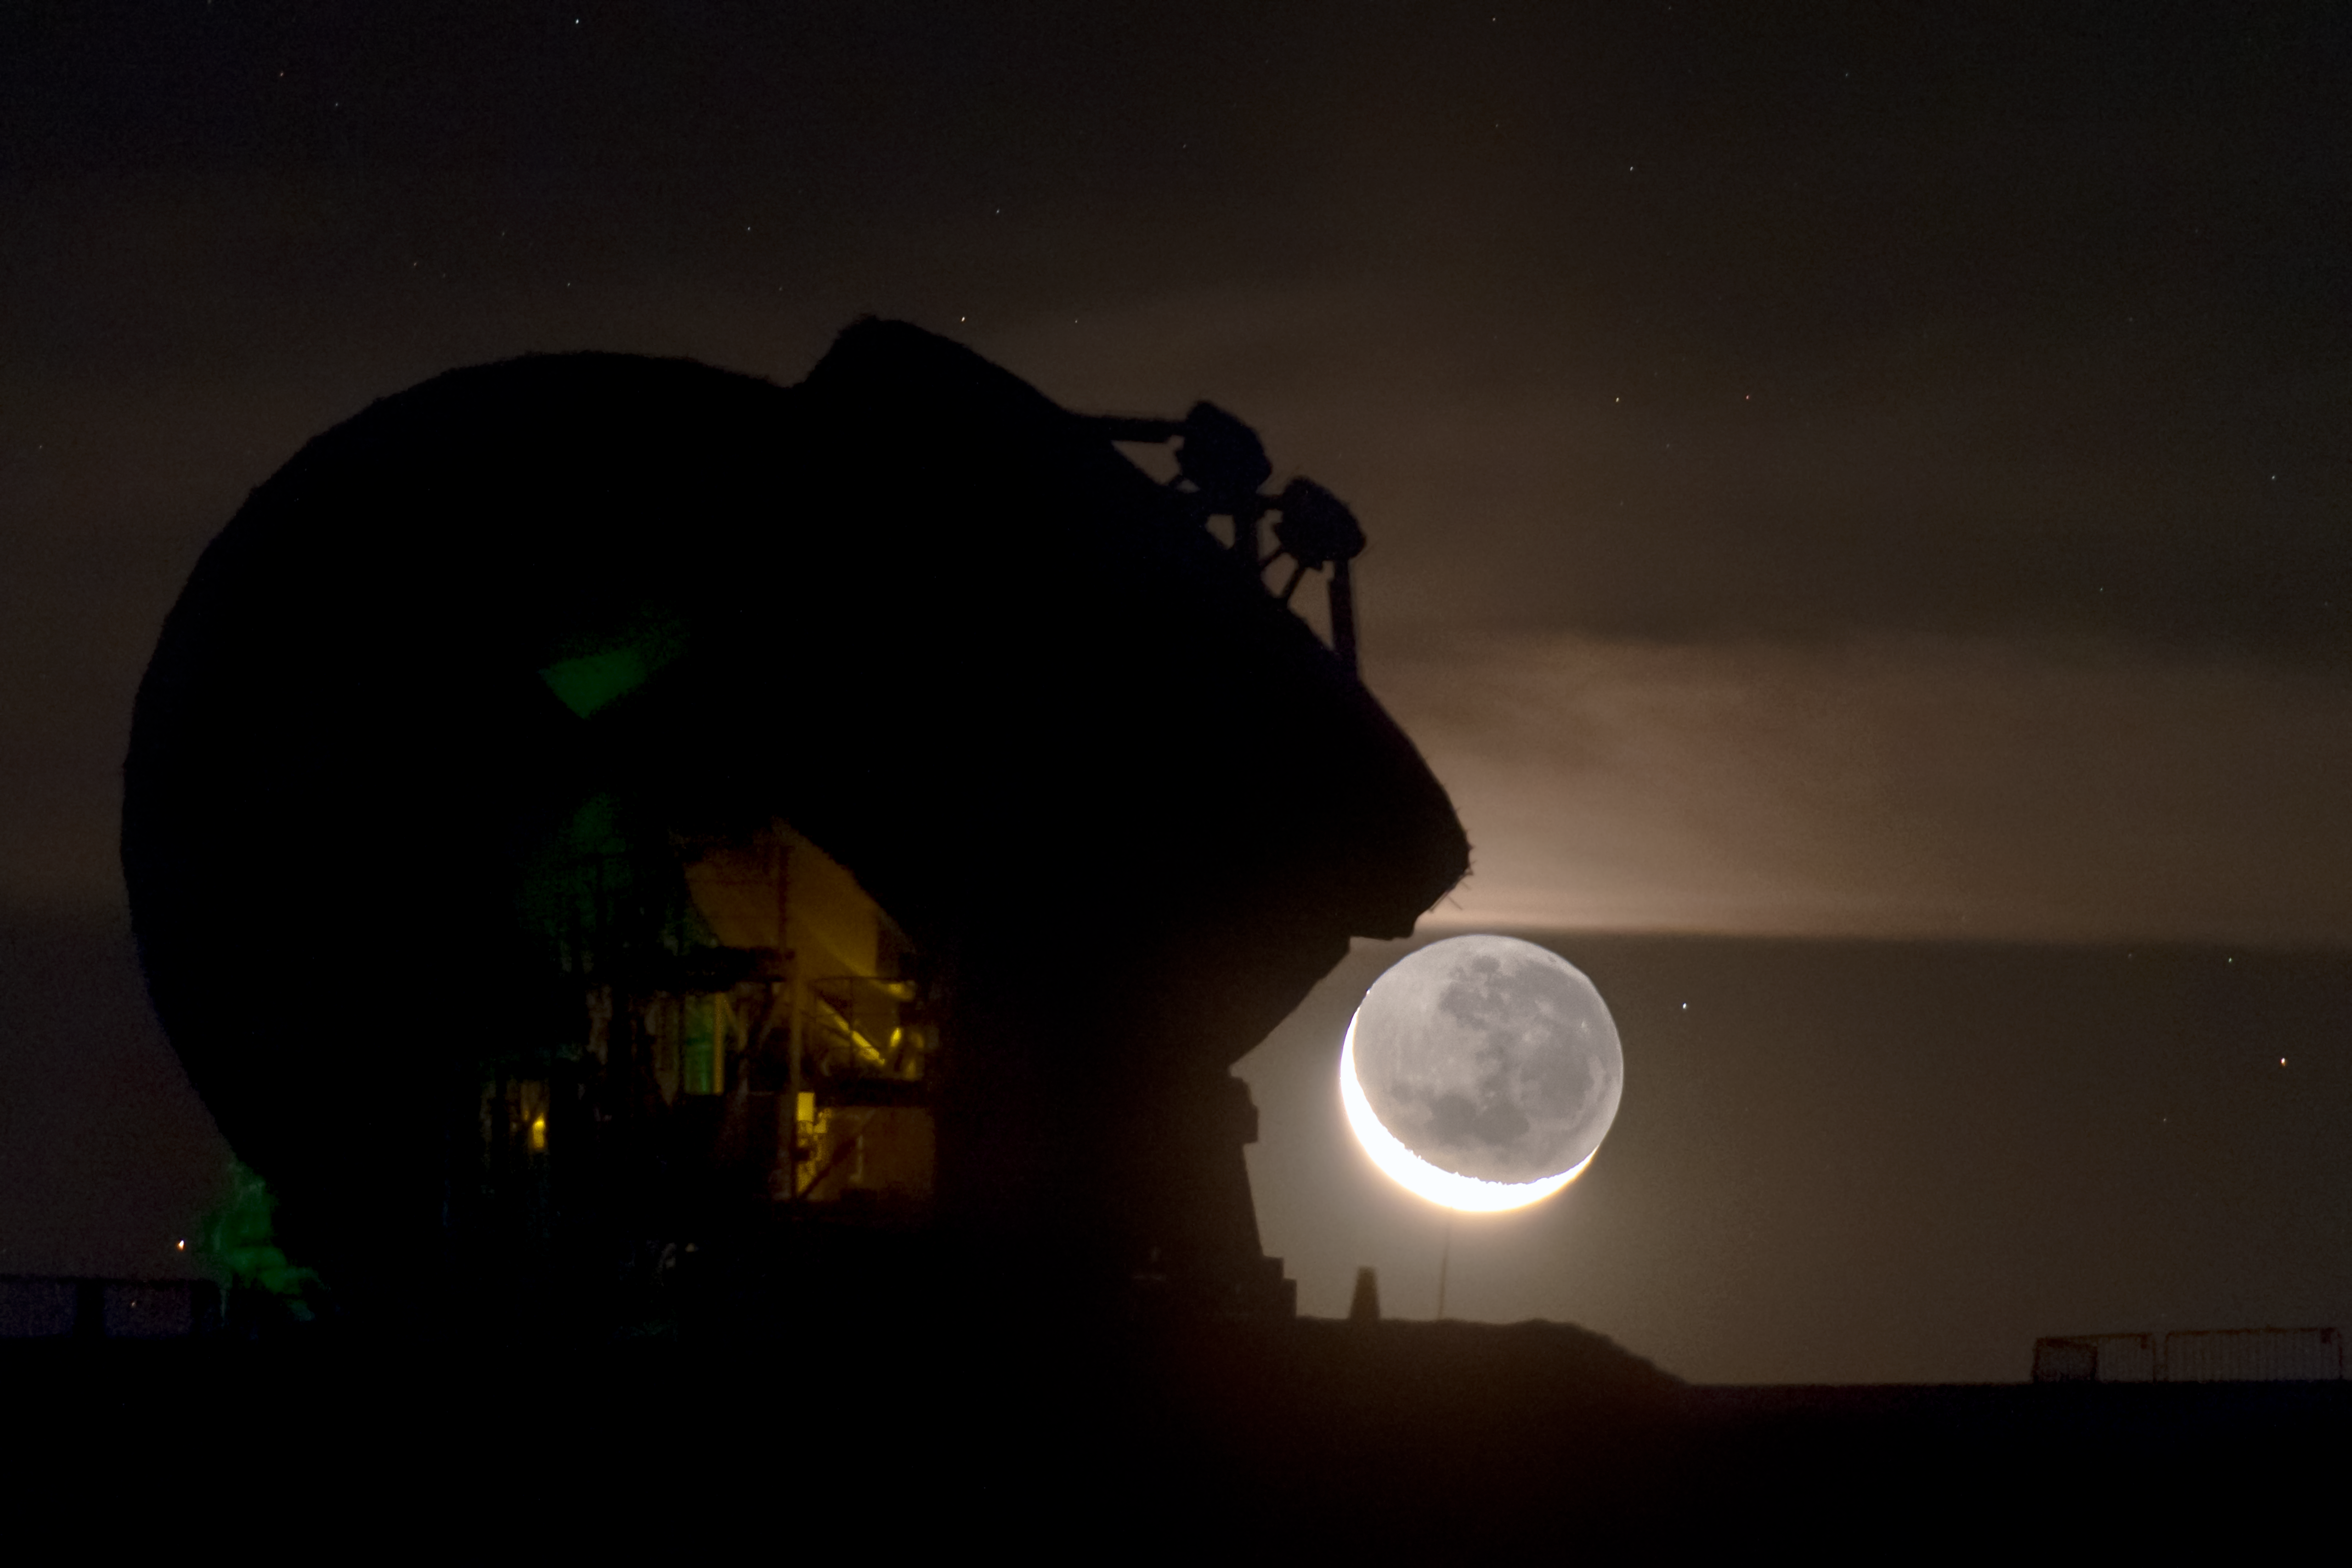

Slice of Moon over ALMA

A few of the 66 antennas that make up the Atacama Large Millimetre Array (ALMA) in Chile can be seen here, sillhouetted against the stunning backdrop of a partly illuminated Moon.

Credit: ESO/B. Tafreshi (twanight.org)